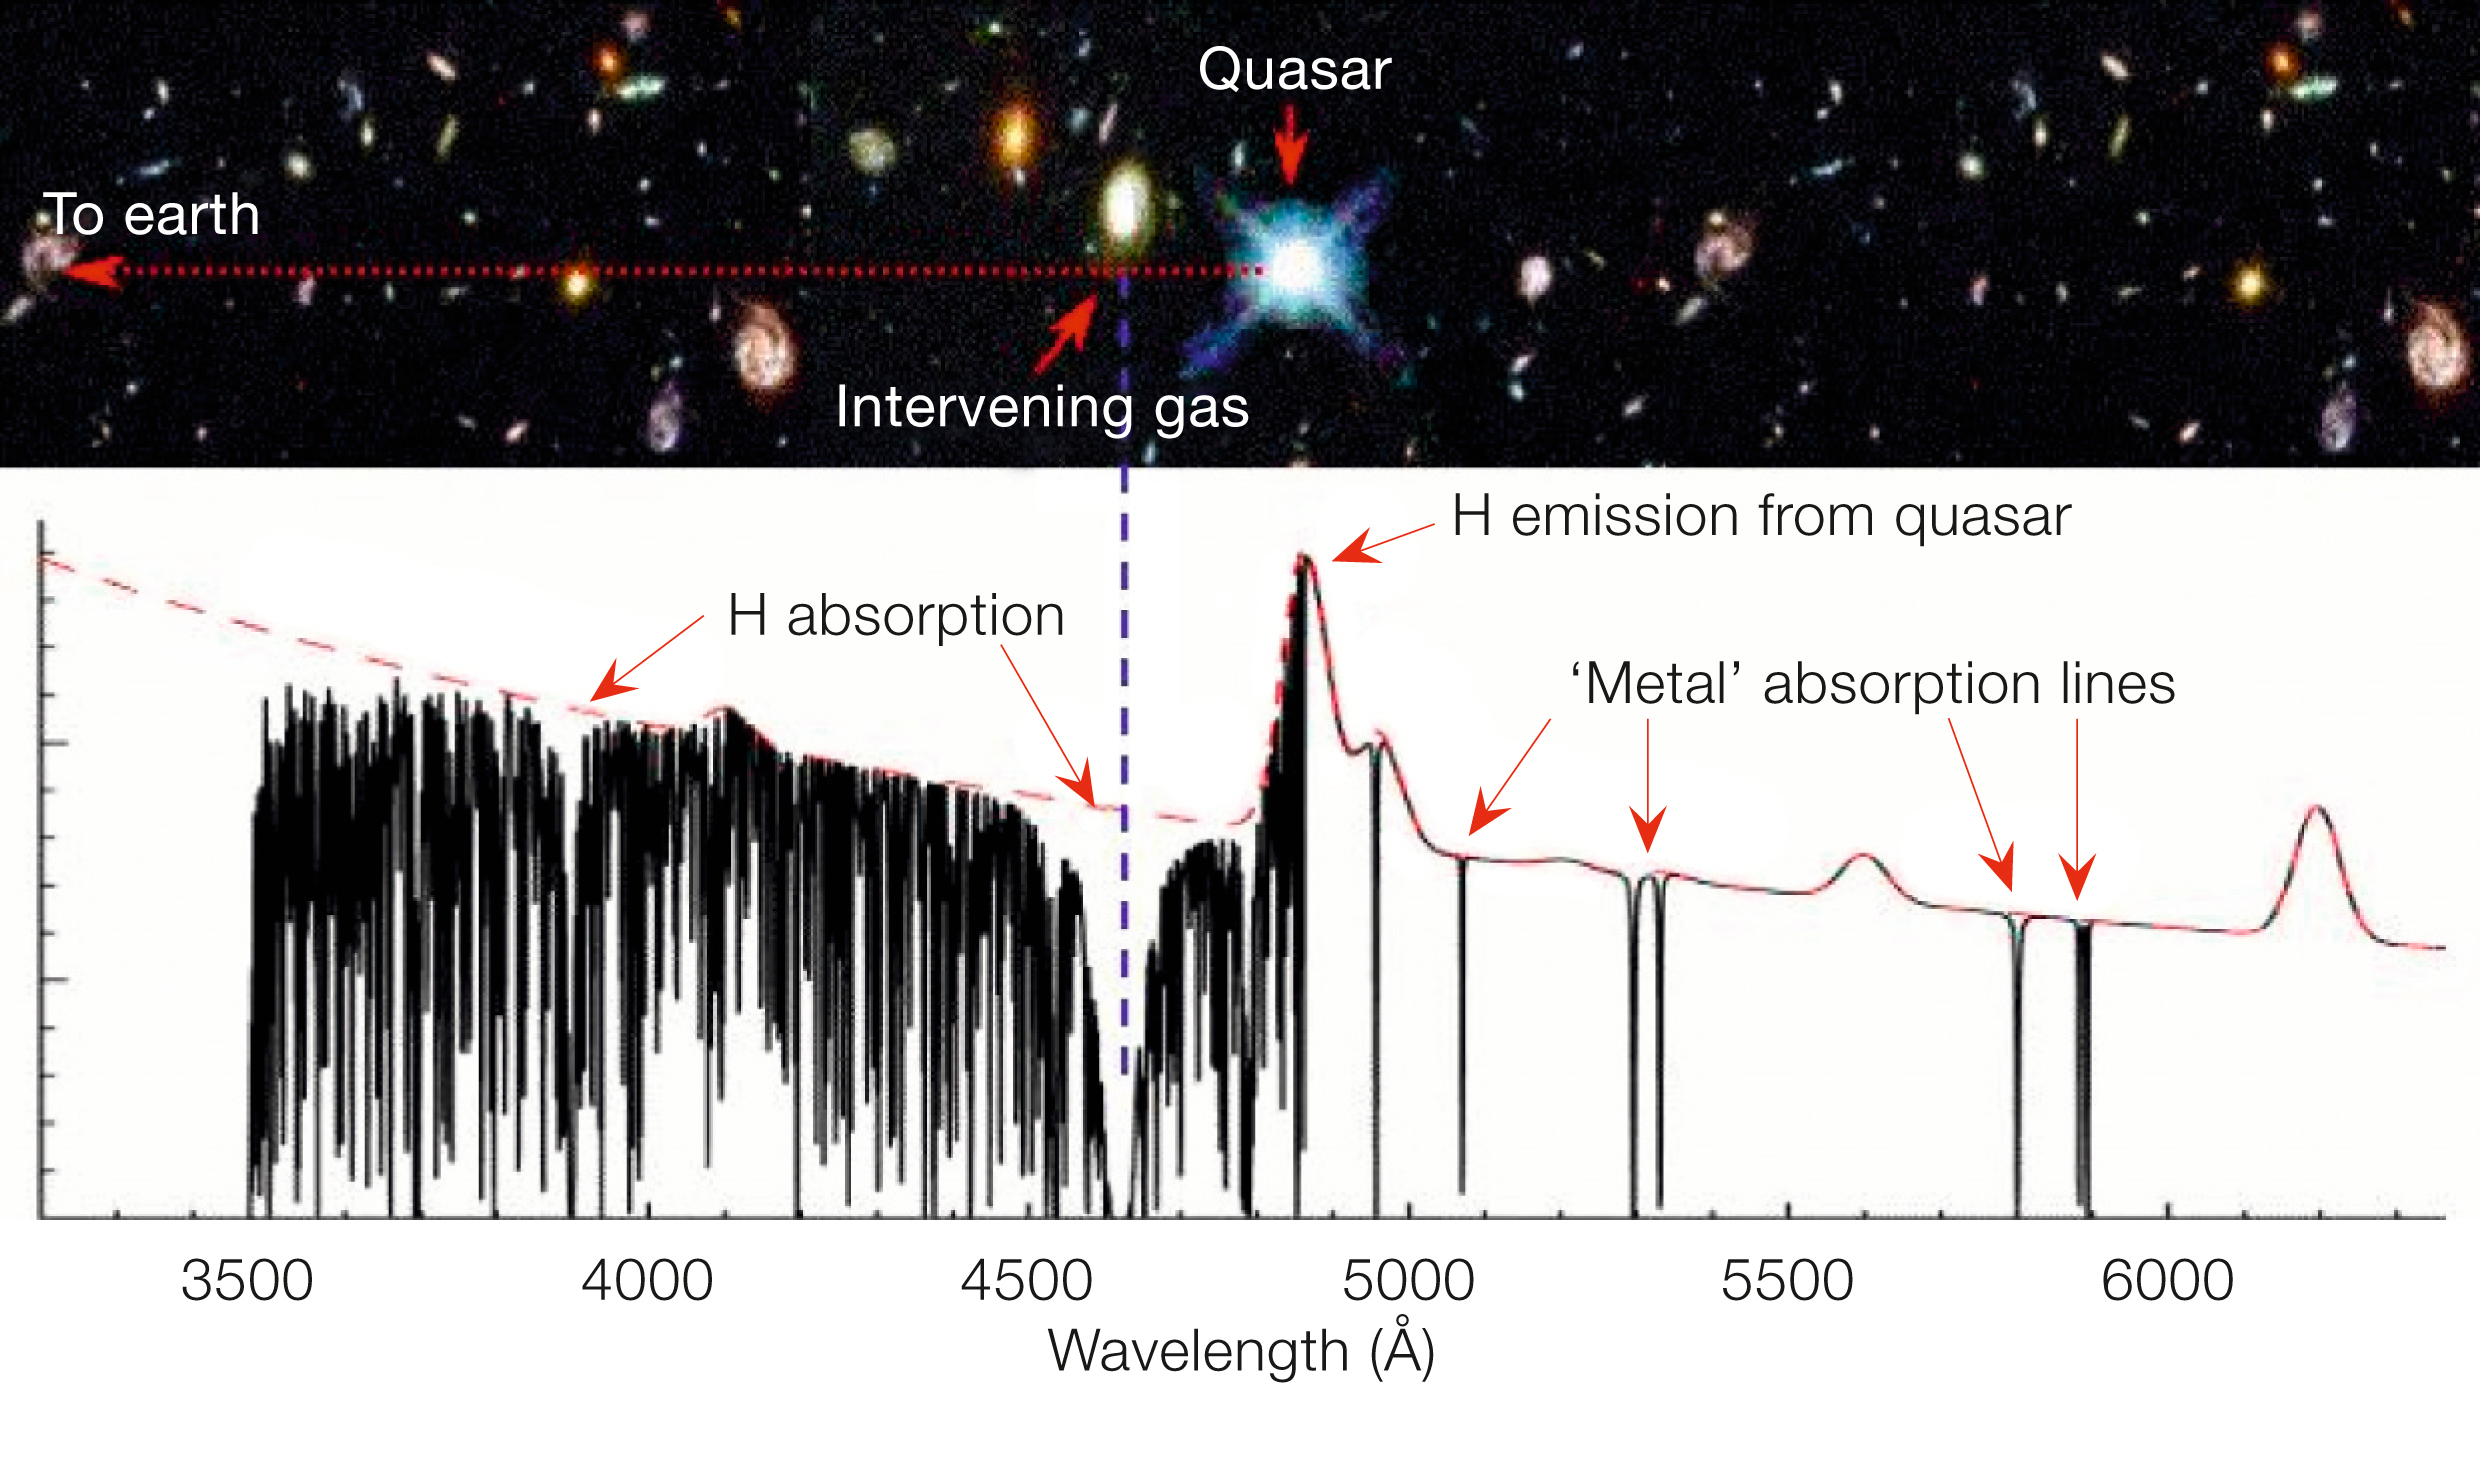

Detecting metals in invisible galaxies

A distant quasar is used as a beacon in the Universe. Galaxies and intergalactic material that lie between the quasar and us will reveal themselves by the features seen in the spectrum. Figure adapted from John Webb.

Credit: John Webb